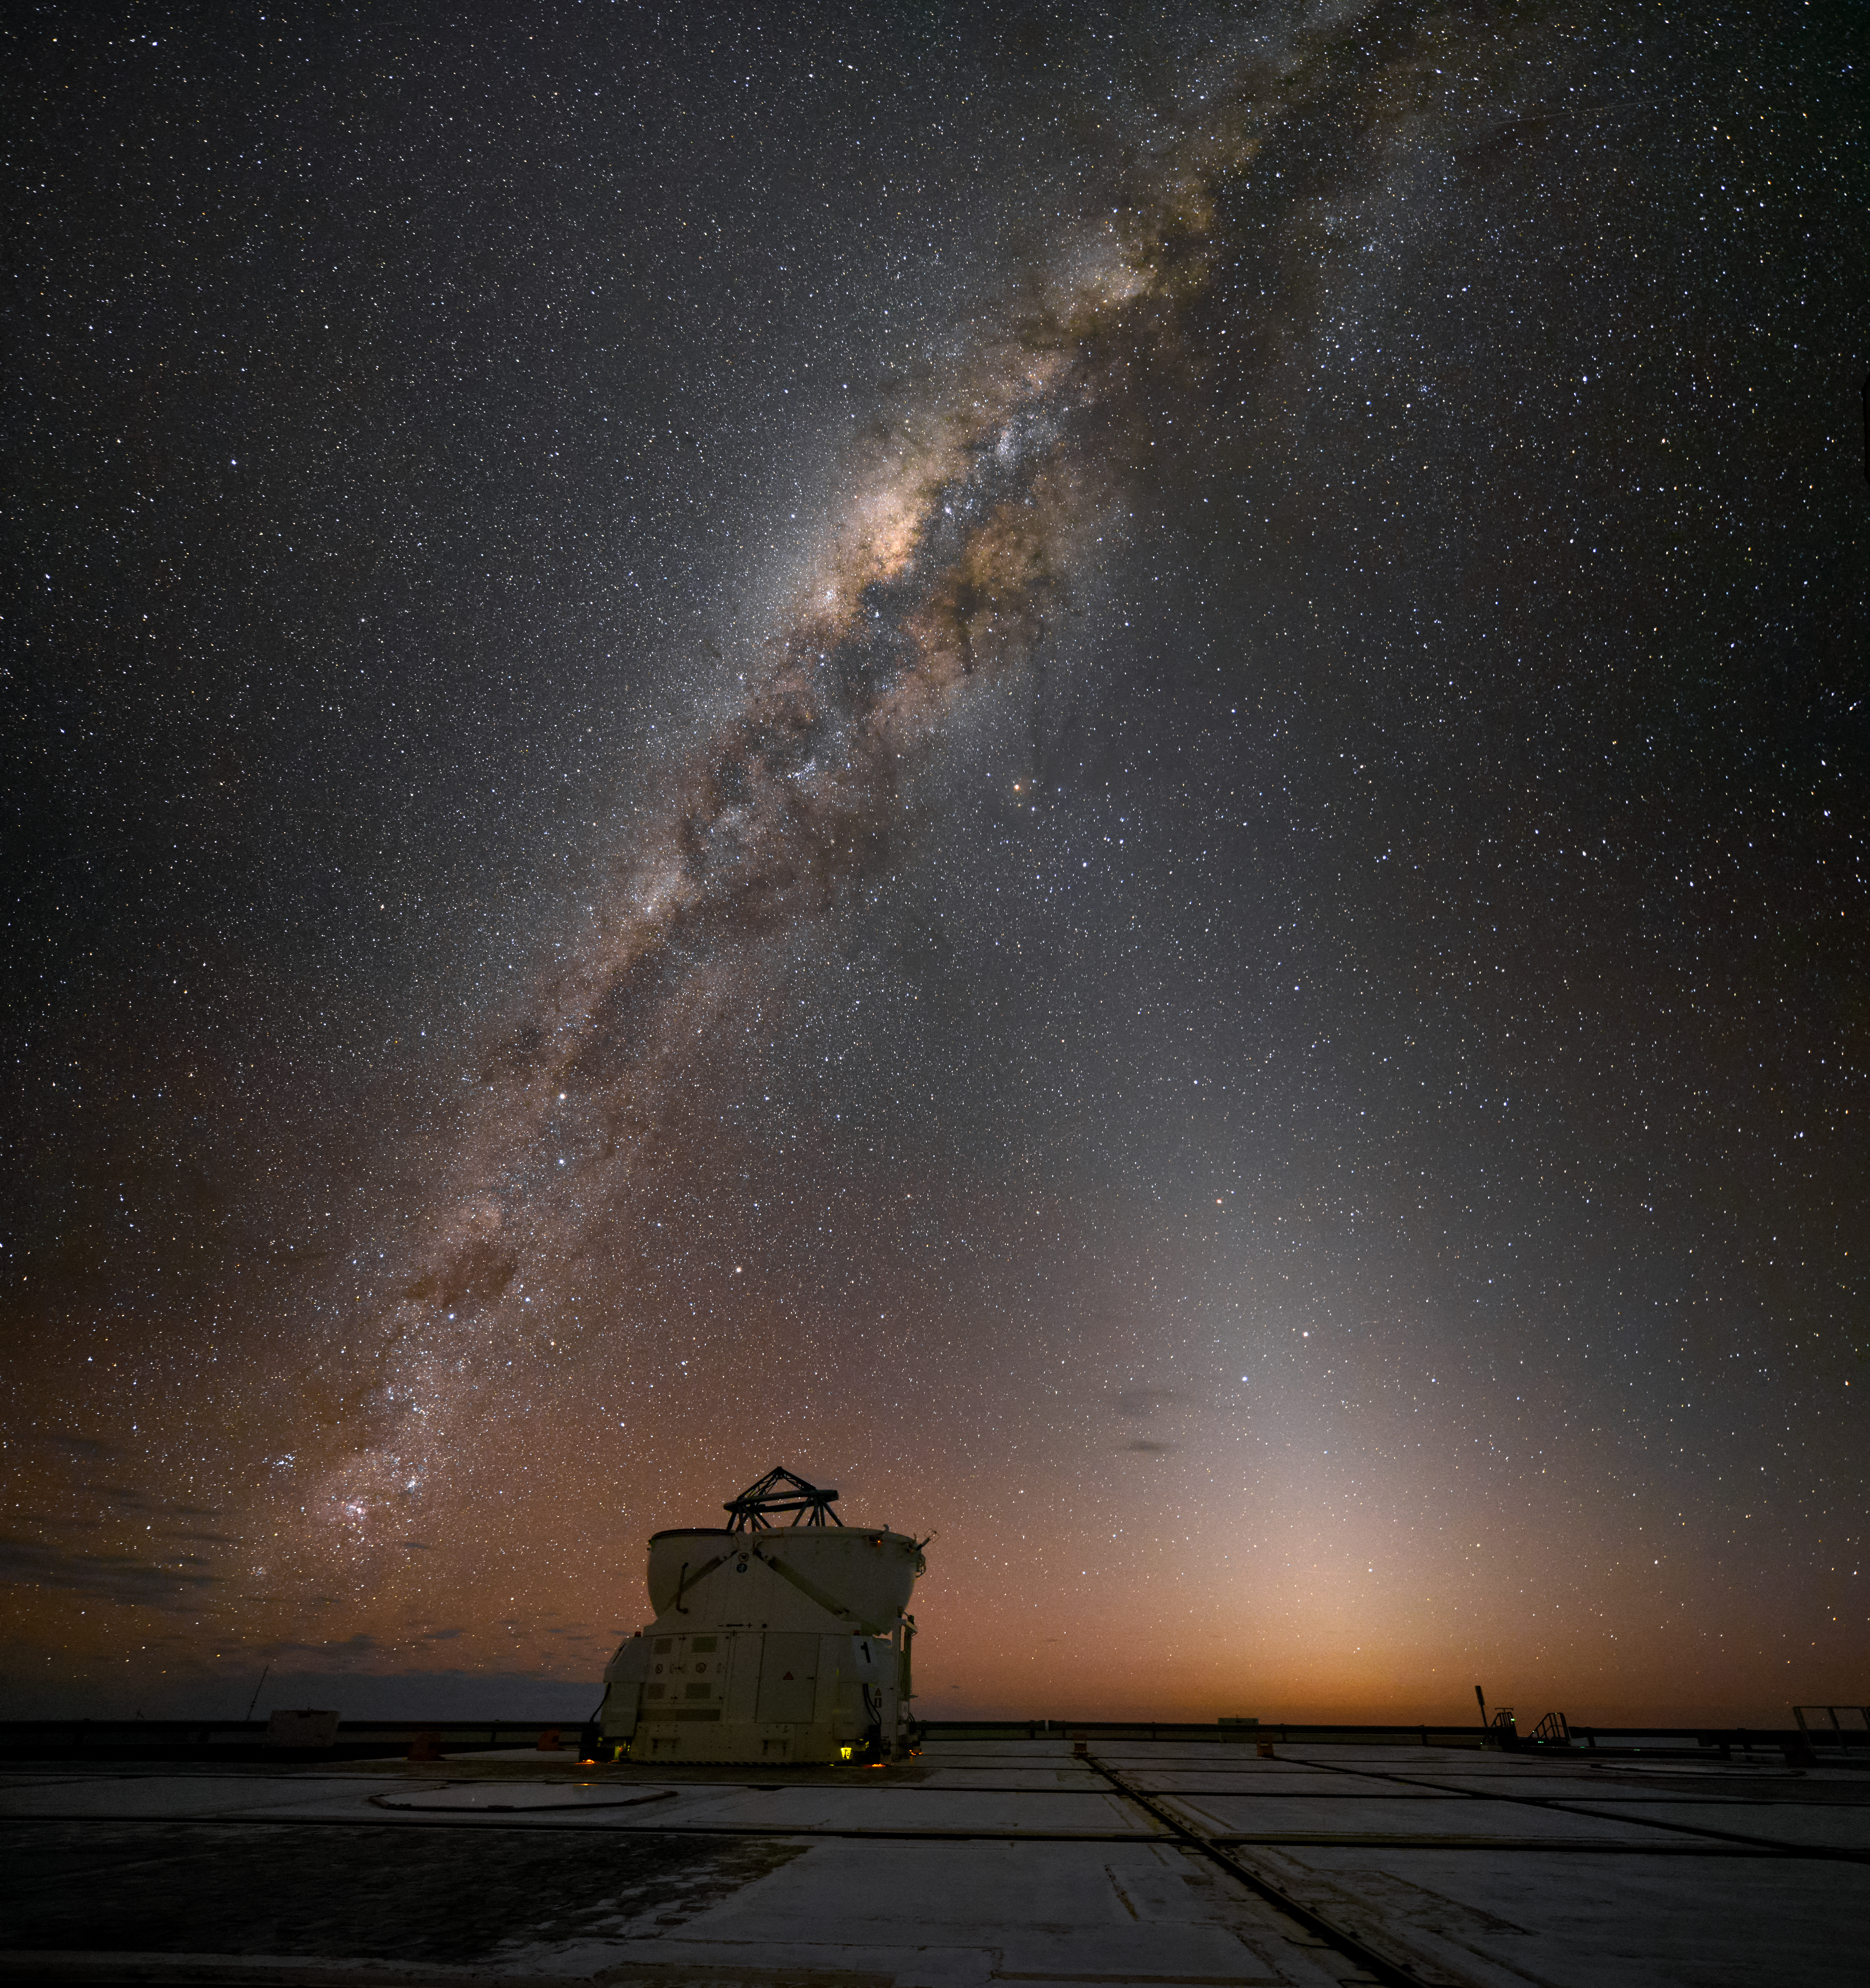

Lone Auxiliary

A single Auxiliary Telescope (AT) observes the stunning Milky Way above. Four in total, these smaller telescopes at the VLT Paranal Observatory in Chile are movable, and can work every night as an interferometer, allowing astronomers to see details up to 25 times finer than with the individual telescopes.

Credit: G. Hüdepohl (atacamaphoto.com)/ESO